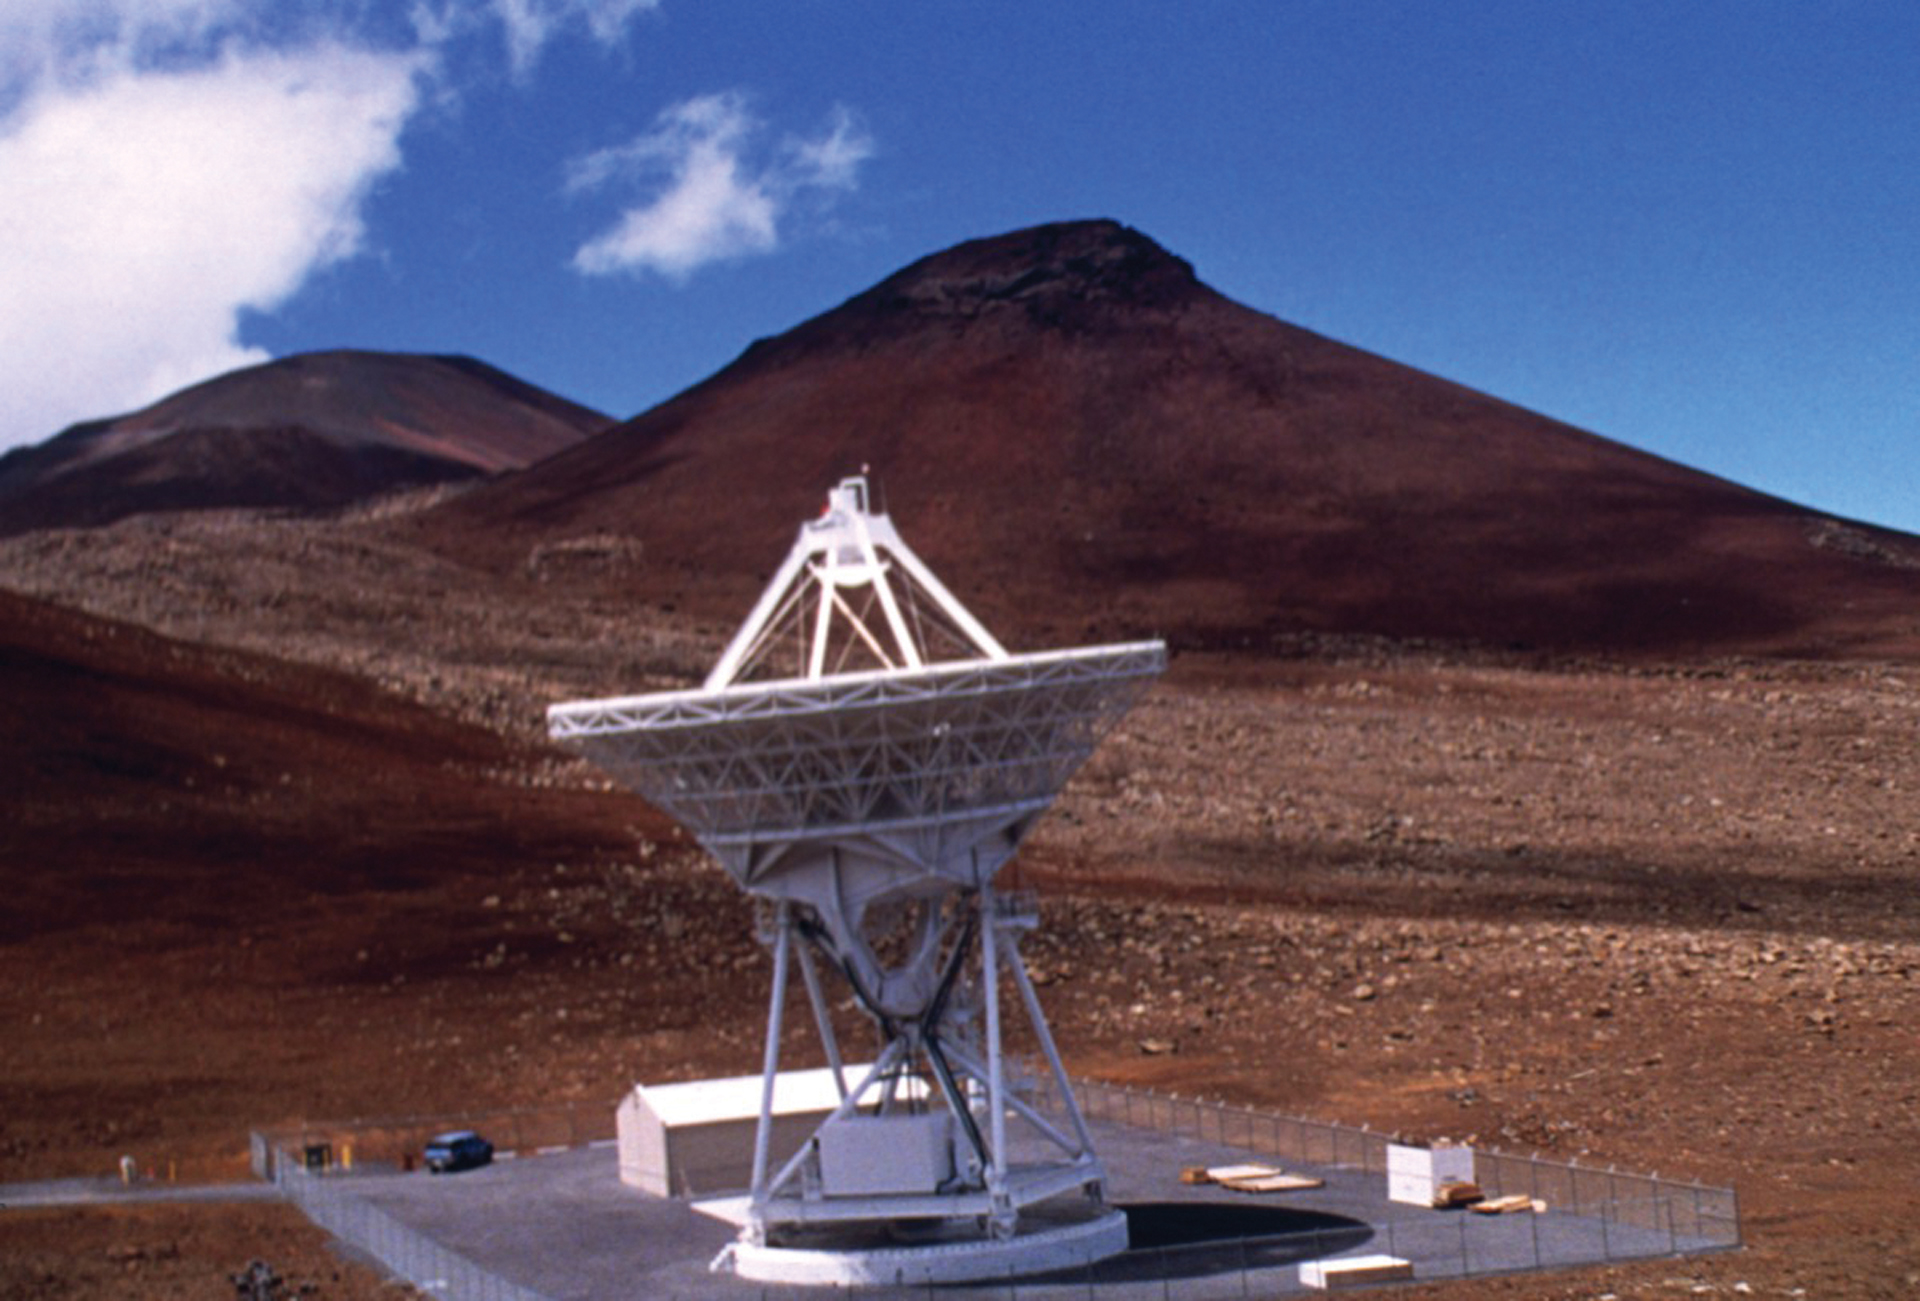

VLBA Antenna on top of Mauna Kea

This antenna of the Very Long Baseline Array sits on an extinct volcano known as Mauna Kea in Hawai'i. Data from each of the ten 25-meter radio telescopes of the VLBA are shipped to the Array Operations Center in Socorro, New Mexico to be digitally combined. The antennas are spread over a 5,351-mile long baseline from this antenna to its identical sibling on the island of St. Croix.

Credit: NRAO/AUI/NSF